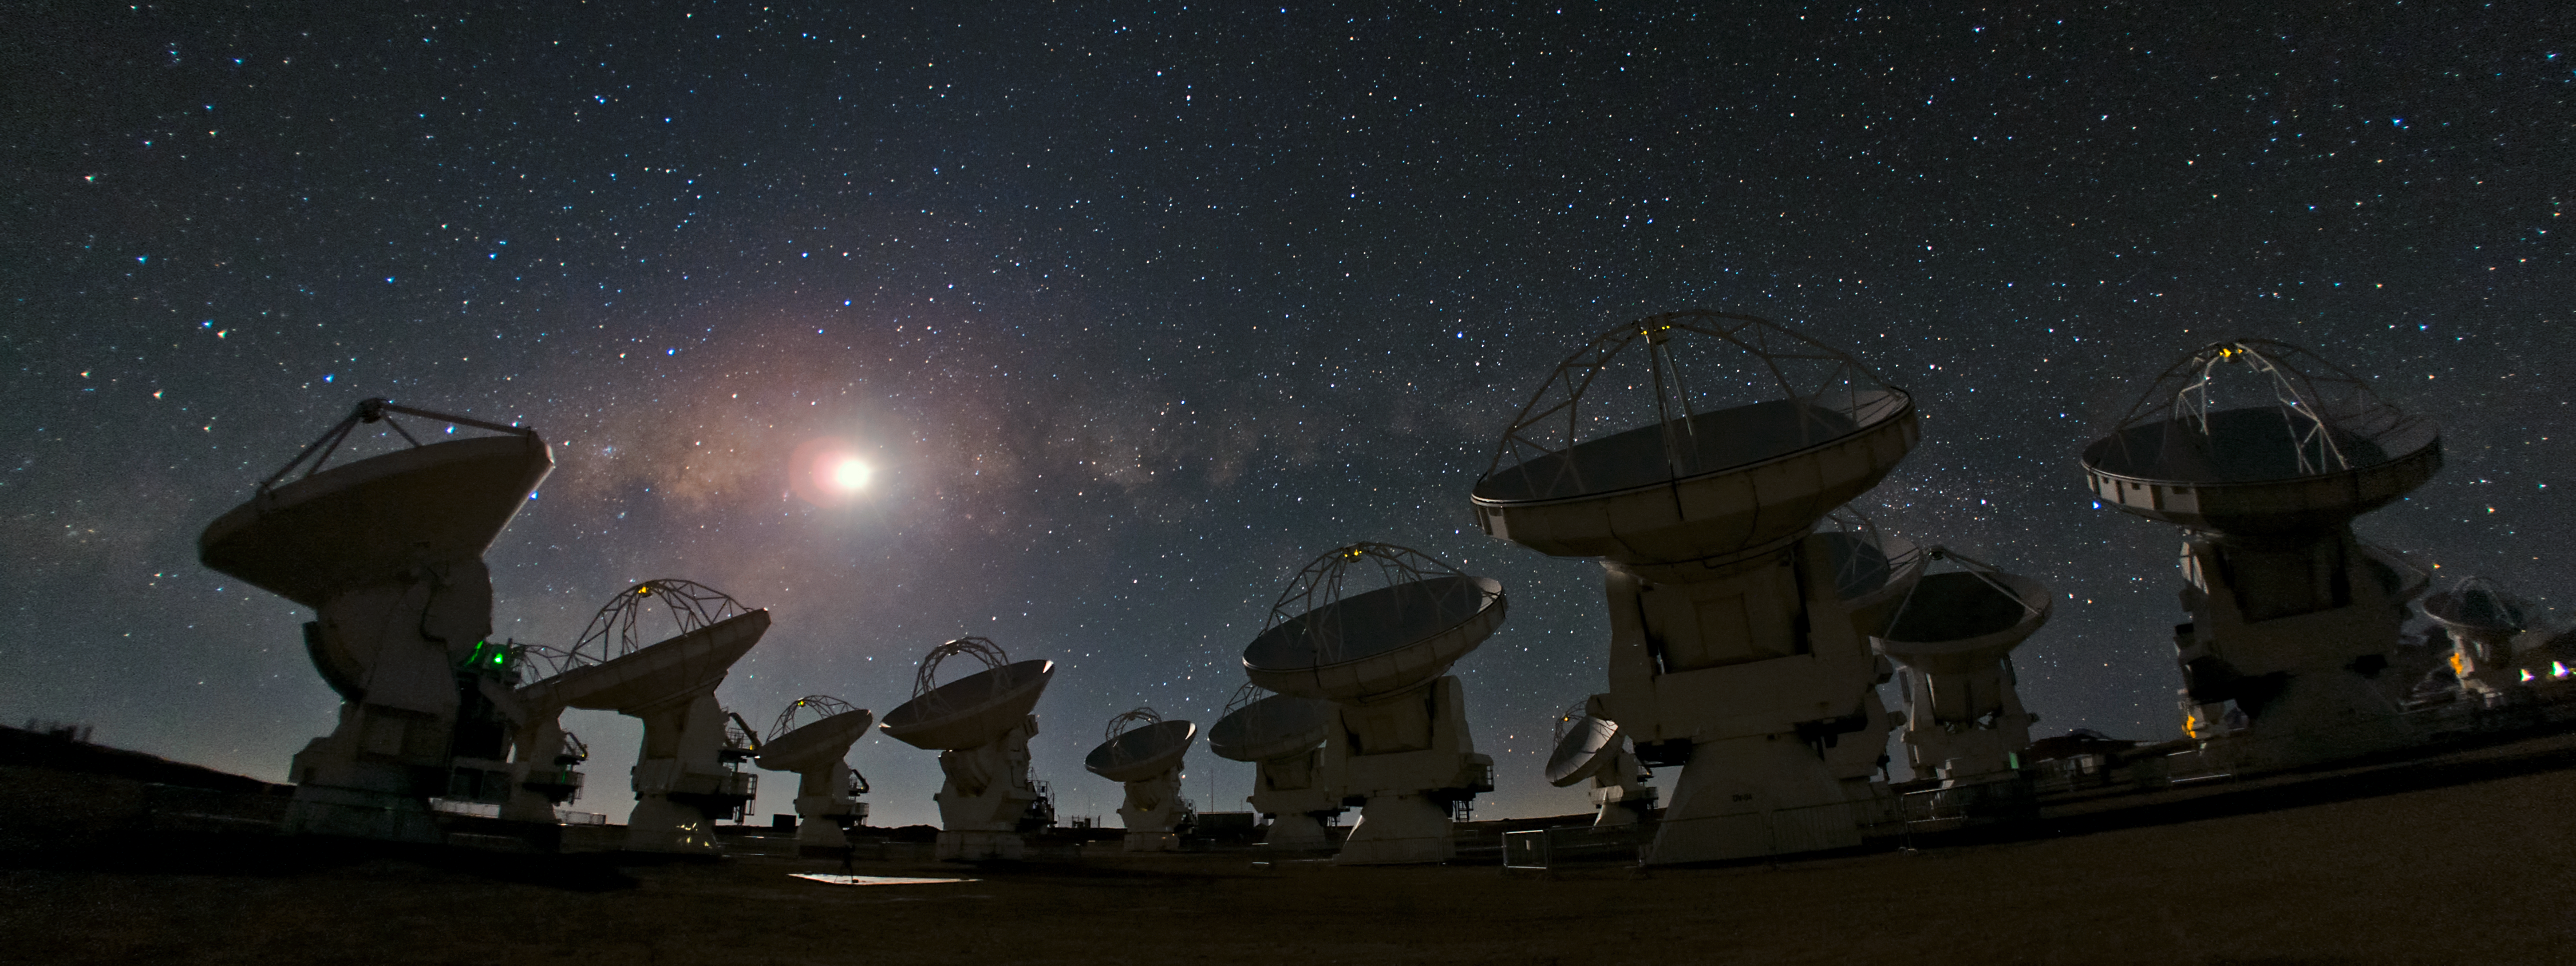

ALMA and a starry night — a joy to behold

A crystal-clear sky on any night is always a joy to behold. But if you are on the Chajnantor Plateau, at 5000 metres altitude in the Chilean Andes and one of the best places in the world for astronomical observations, it could be an experience that you’ll remember for your whole life.

This panoramic view of Chajnantor shows the antennas of the Atacama Large Millimeter/submillimeter Array (ALMA) against a breathtaking starry night sky.

In the foreground, we can see some of ALMA’s antennas, working together. The plateau appears curved, because of the effect of the wide-angle lens used. ALMA is the world’s most powerful telescope for studying the Universe at submillimetre and millimetre wavelengths. Construction work for ALMA will be completed in 2013, and a total of 66 of these high-precision antennas will be operating on the site. At the moment, the telescope is in its initial phase of Early Science Observations. Even though it is not fully constructed, the telescope is already producing outstanding results, outperforming all other submillimetre arrays.

In the sky above the antennas, countless stars shine like distant jewels. Two other familiar celestial objects also stand out. First, the image is crowned by the Moon. Second, outshone by the glow of the Moon, it is possible to distinguish the Milky Way as a hazy stripe across the sky. Dark regions within the band are areas where the light from background stars is blocked by interstellar dust.

This photograph was taken by ESO Photo Ambassador, Babak Tafreshi. Babak is founder and leader of The World At Night, an international project to produce and exhibit a collection of stunning photographs and time-lapse videos of the world’s landmarks with a backdrop of the most beautiful celestial wonders.

ALMA, an international astronomy facility, is a partnership of Europe, North America and East Asia in cooperation with the Republic of Chile. ALMA construction and operations are led on behalf of Europe by ESO, on behalf of North America by the National Radio Astronomy Observatory (NRAO), and on behalf of East Asia by the National Astronomical Observatory of Japan (NAOJ). The Joint ALMA Observatory (JAO) provides the unified leadership and management of the construction, commissioning and operation of ALMA.

Credit: ESO/B. Tafreshi (twanight.org)